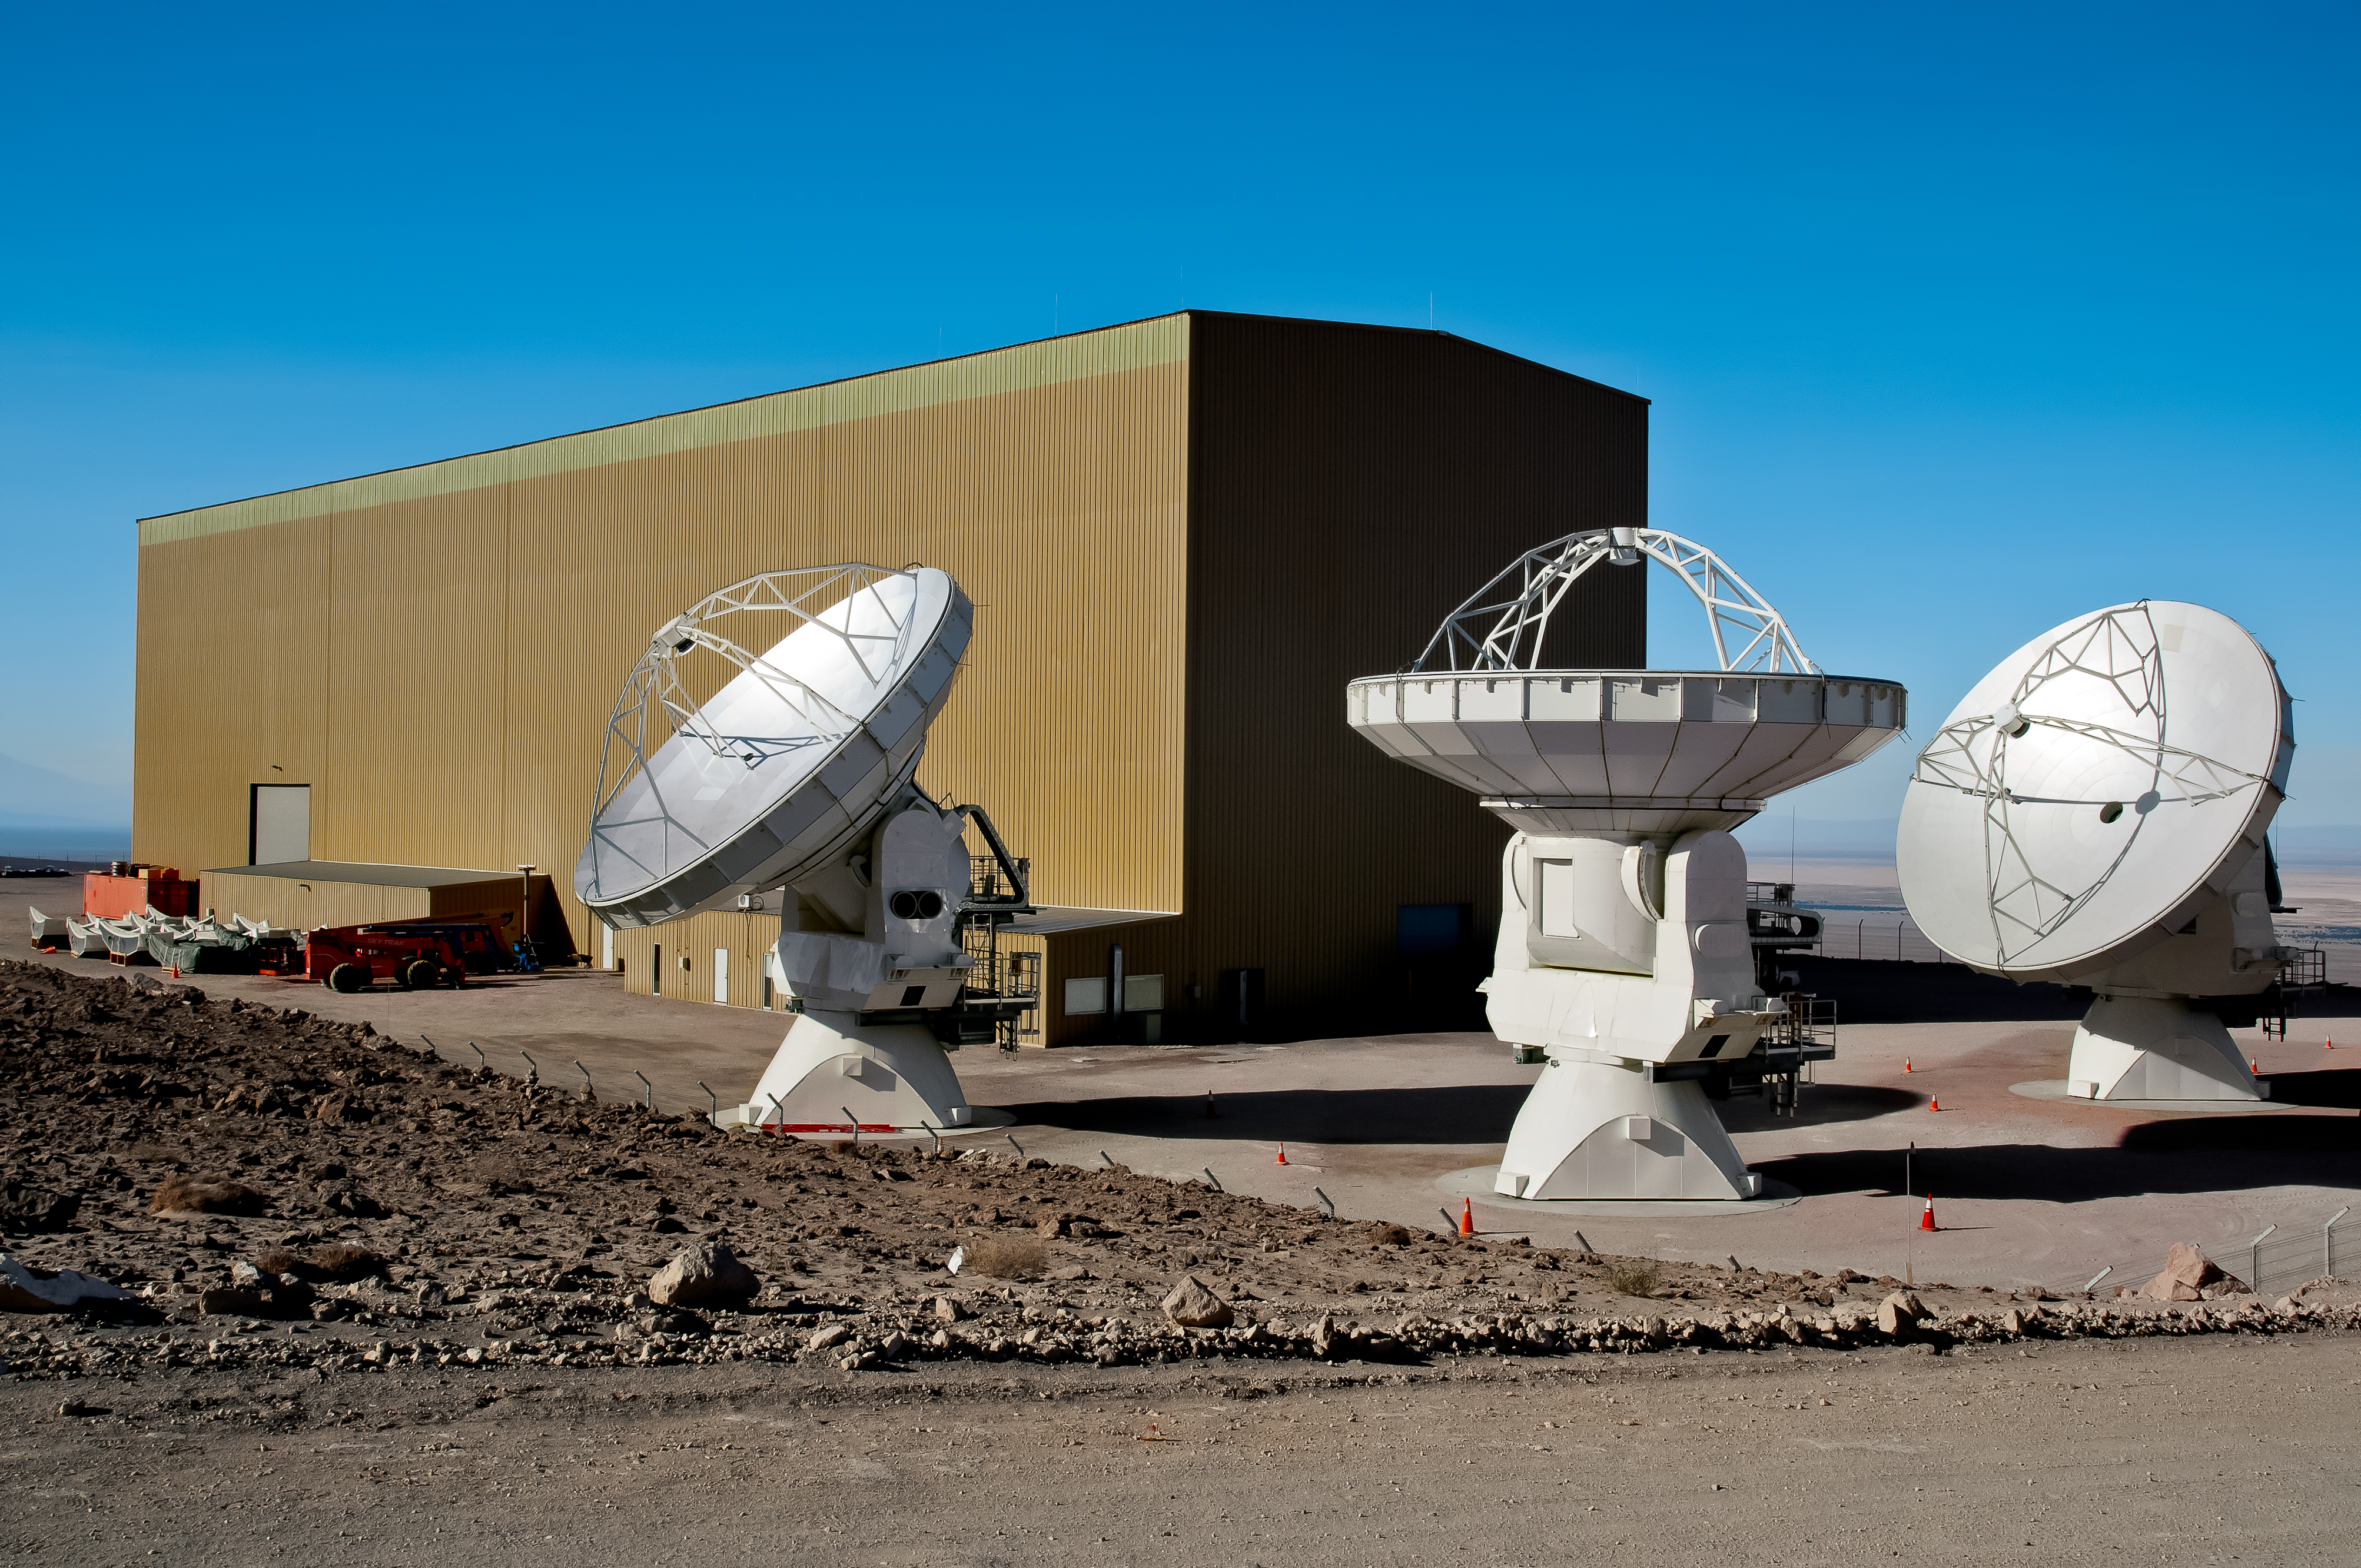

Waiting for work

Three ALMA antennas are witing to get brought to their final destination pods within the array.

Credit: A. Caproni/ESO